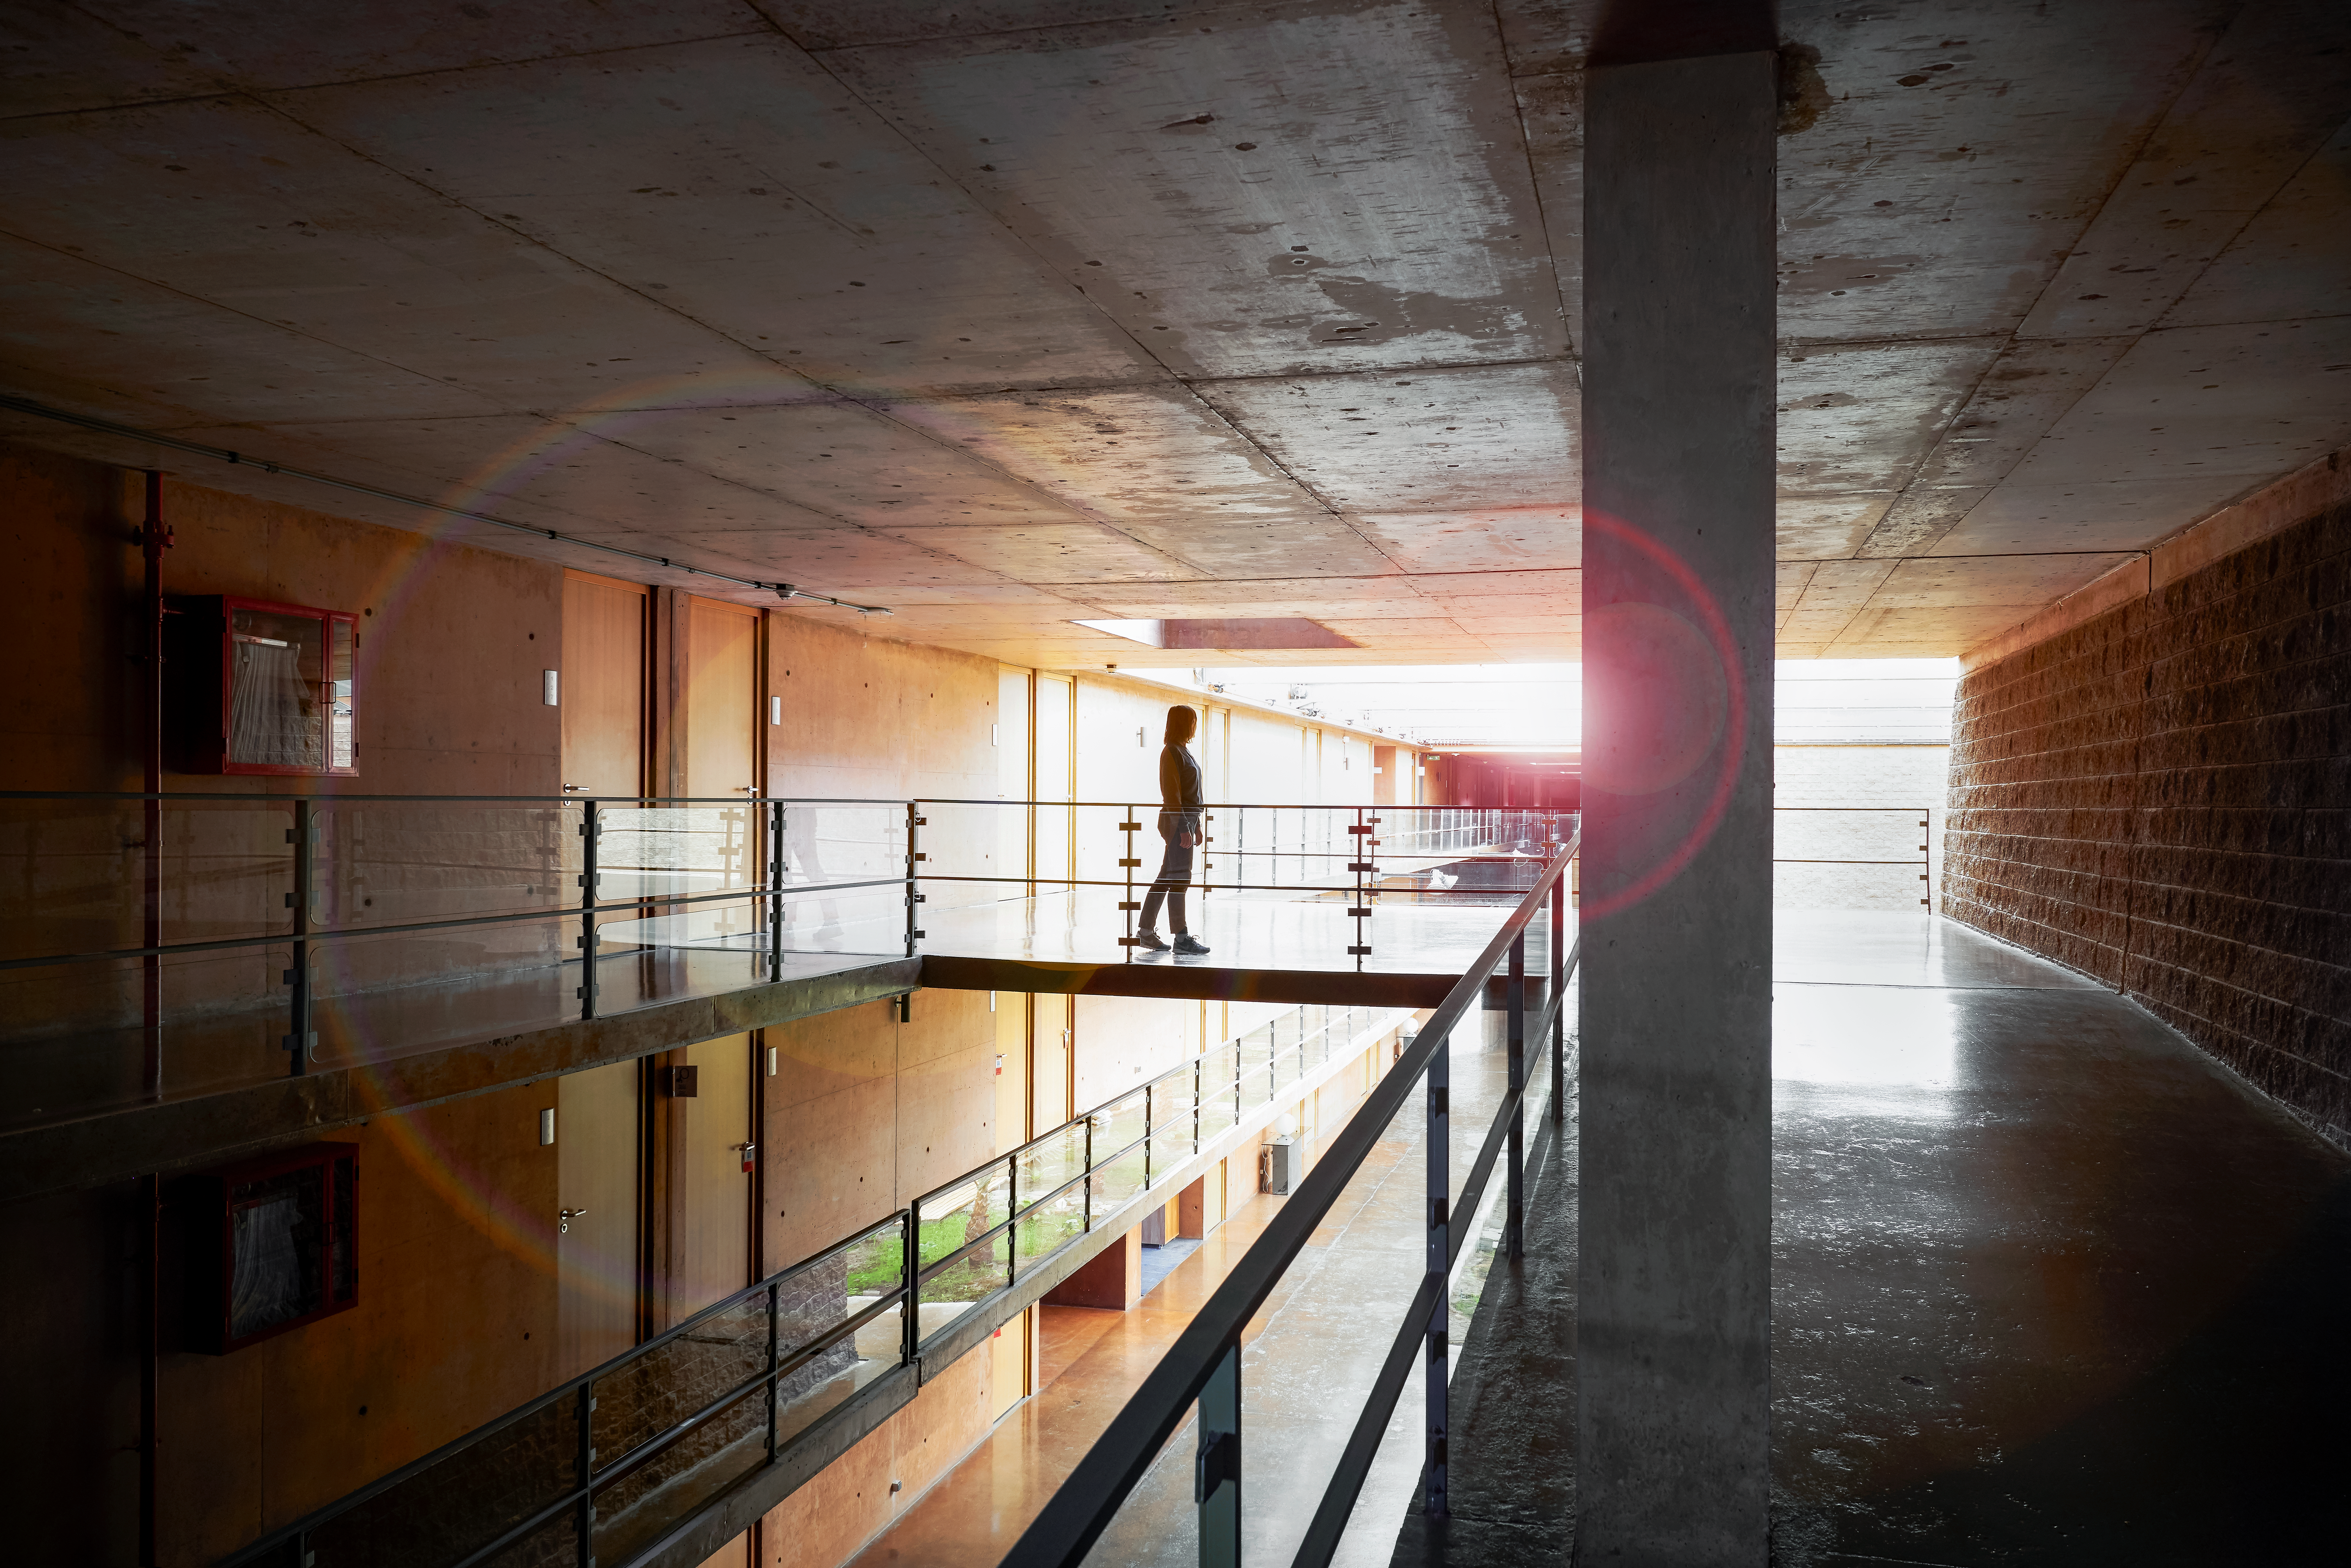

Futuristic living in La Residencia

Futuristic architecture at La Residencia, home of ESO's astronomers in the Atacama Desert.

Credit: Luxy Images/ESO